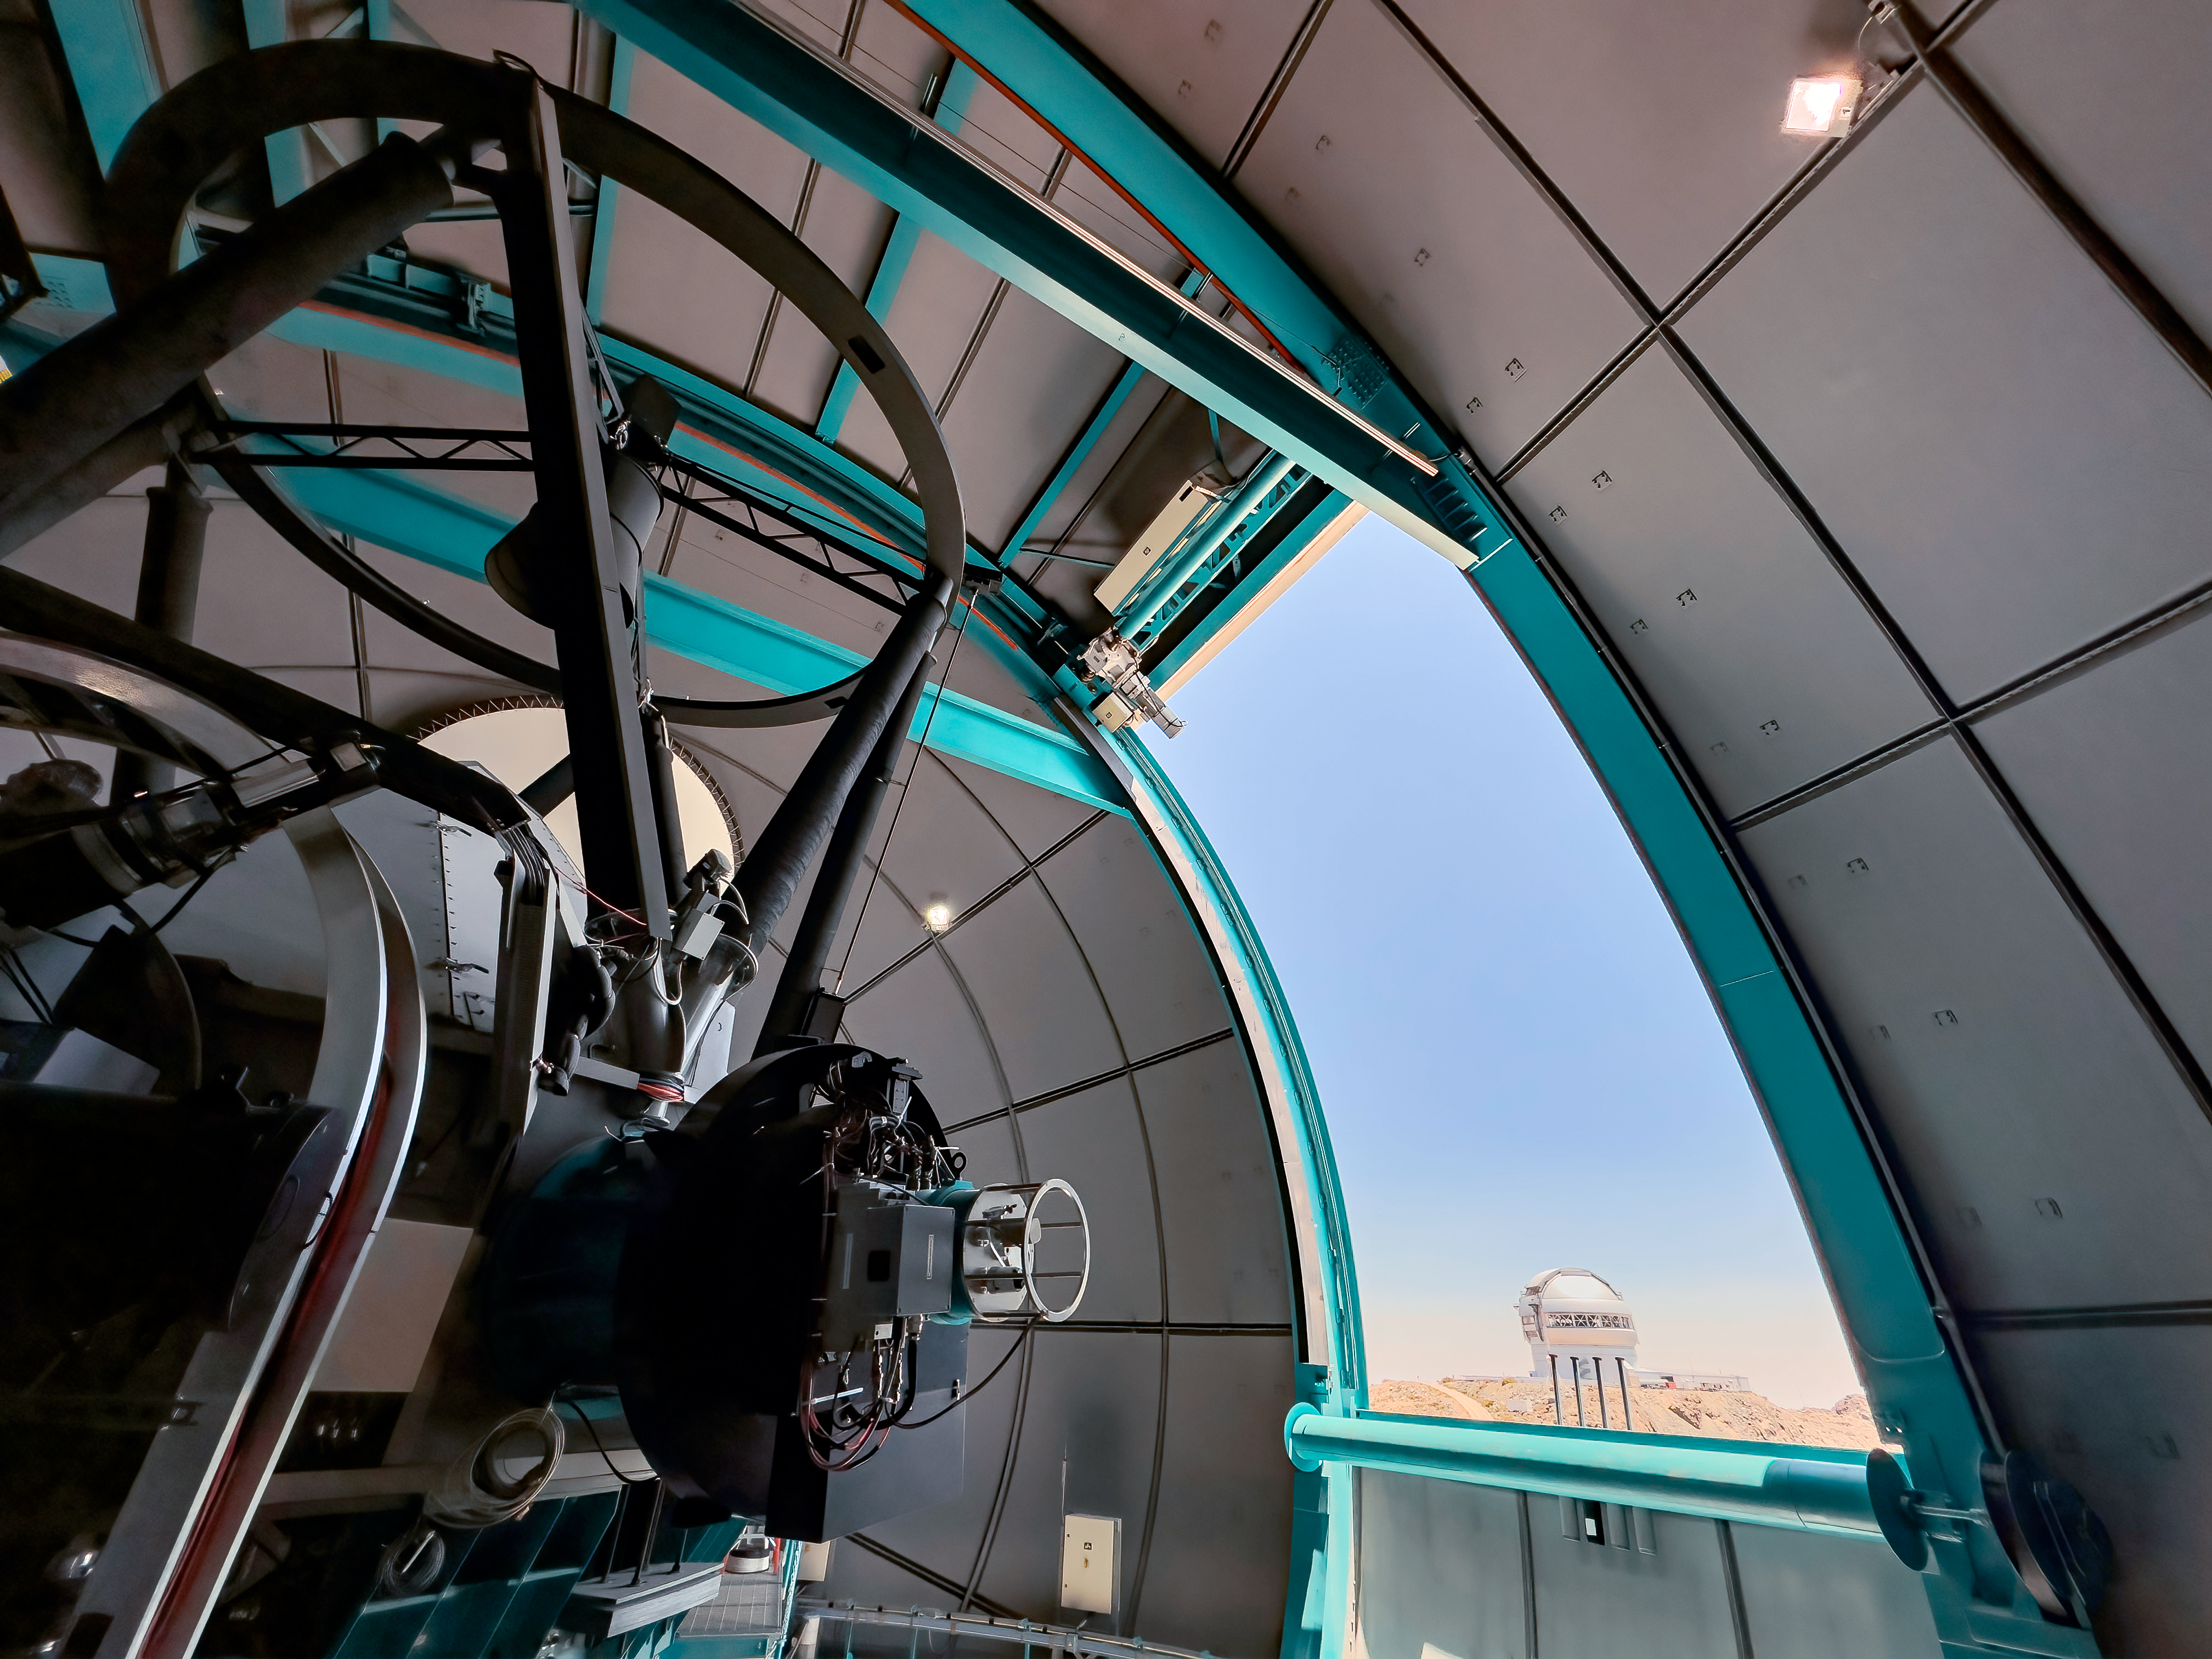

SOAR Telescope Interior

The interior of the 4.1-meter Southern Astrophysical Research (SOAR) Telescope located on Cerro Pachón, Chile. Gemini South, one half of the International Gemini Observatory, a Program of NSF NOIRLab, can be seen through the open dome.

Credit: CTIO/NOIRLab/NSF/AURA